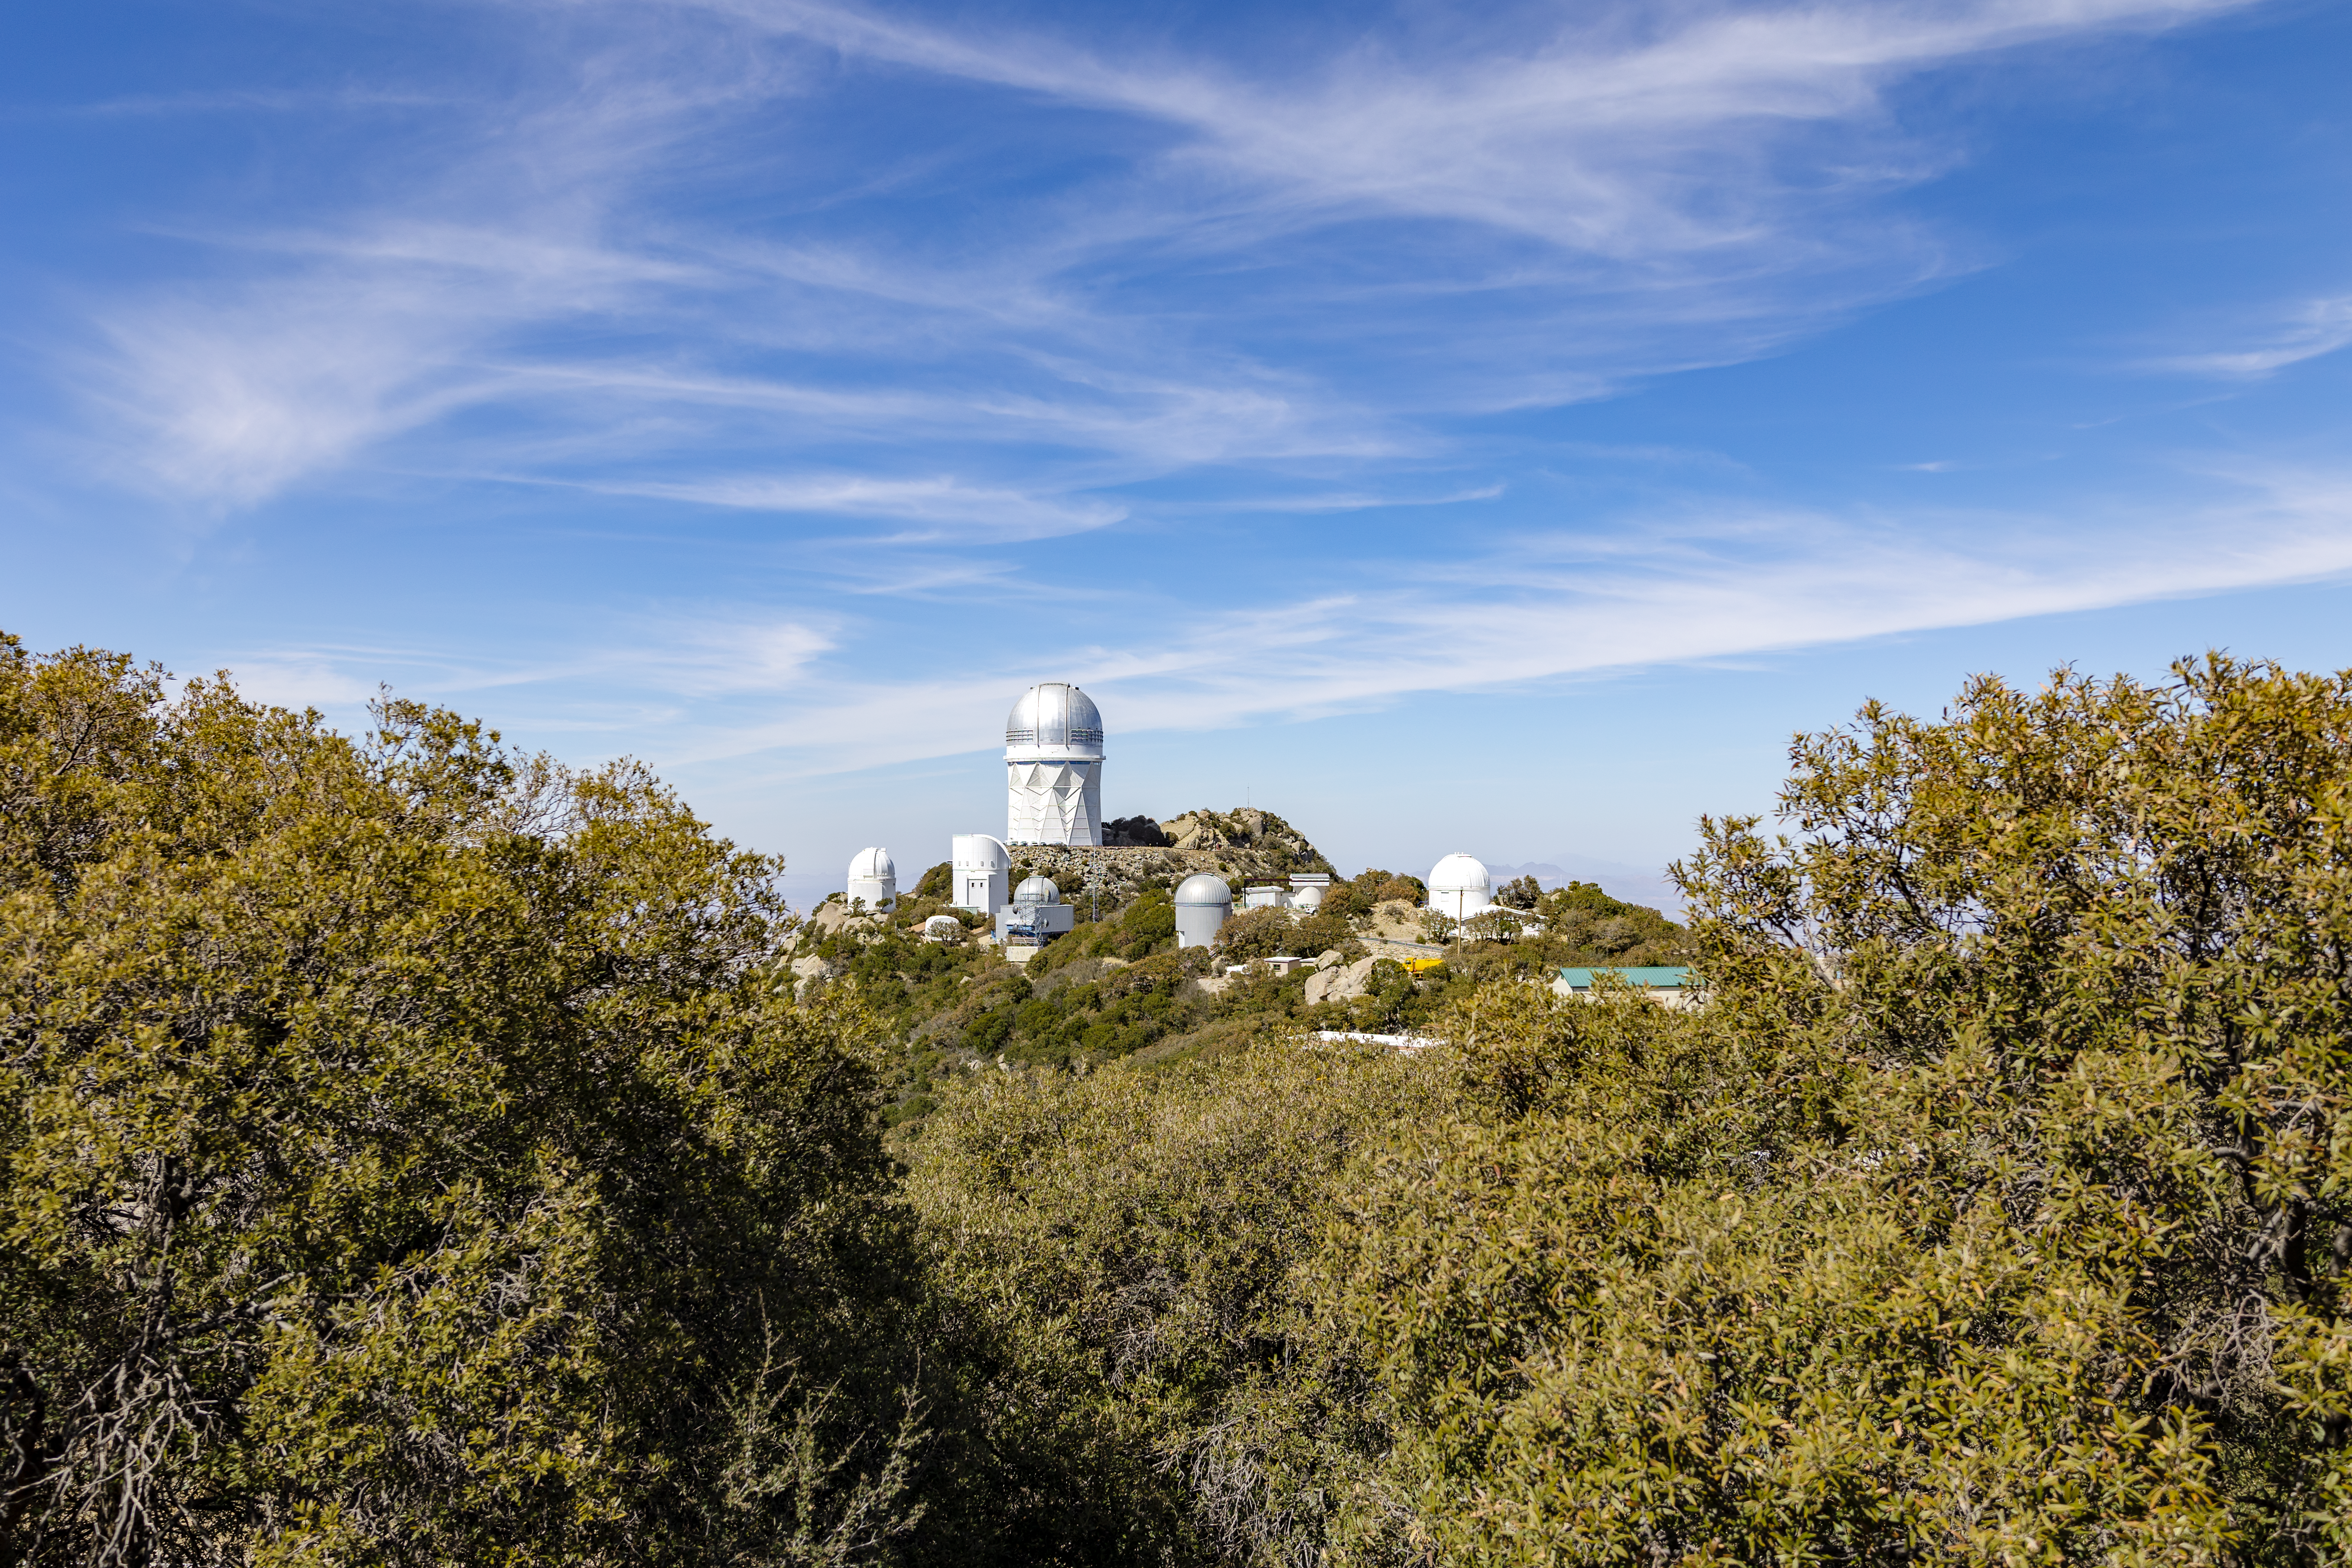

Nicholas U. Mayall 4-meter Telescope

The Nicholas U. Mayall 4-meter Telescope seen from afar on Kitt Peak National Observatory in Arizona.

Credit: KPNO/NOIRLab/NSF/AURA/T. Slovinský